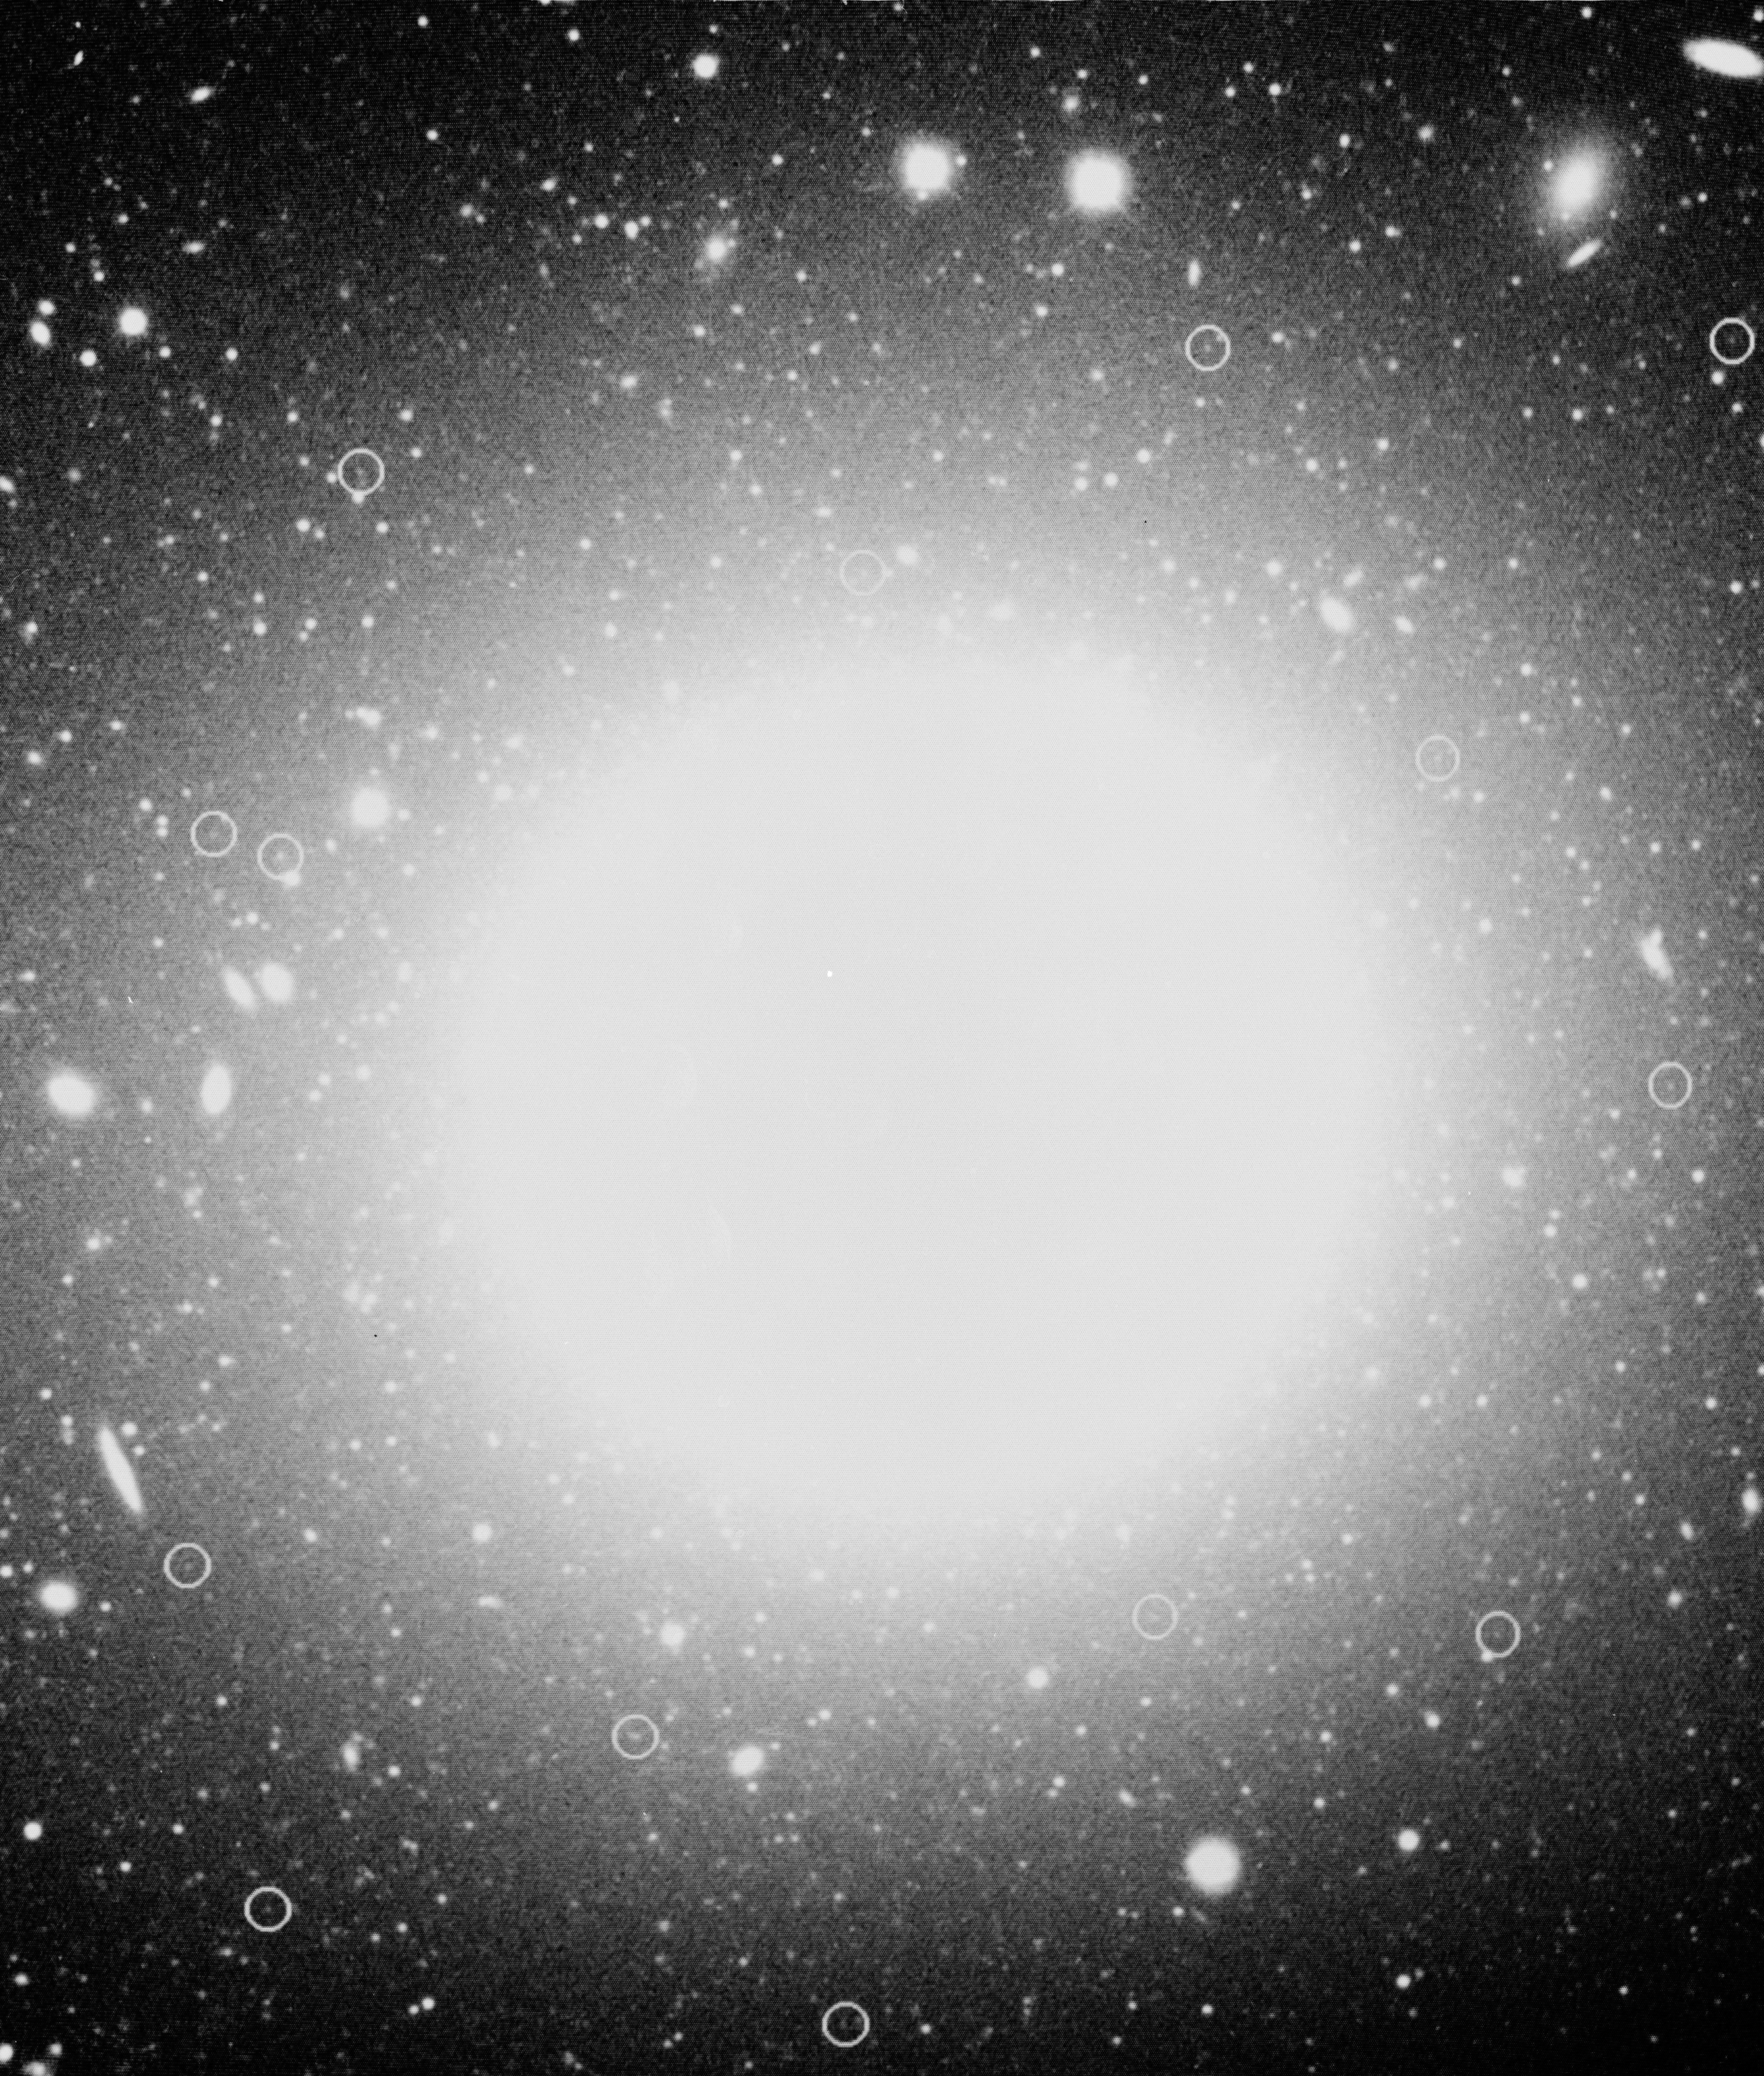

Planetary nebulae in NGC 1399

This photo shows some of the very faint planetary nebulae in the giant elliptical galaxy NGC 1399, recently observed by an international team of astronomers with the ESO 3.5-metre New Technology Telescope (NTT). Their magnitudes are around 27 and they are indicated with circles. The central part of the galaxy is "overexposed'' on this picture, in order to better bring out point-like images of the planetary nebulae.

The observers were Magda Arnaboldi and Ken Freeman from the Mount Stromlo Observatory in Australia. They obtained the spectra and measured the velocities of 37 planetary nebulae in this galaxy that is located at the centre of the southern Fornax cluster of galaxies, at a distance of about 50 million light-years. The total mass of the galaxy can be inferred from the measured motions and was found to be about ten times larger than the combined mass of the stars and nebulae seen in this galaxy. This indicates the presence of a very substantial amount of dark, "invisible'' matter in NGC 1399.

The ESO Multi-Mode Instrument (EMMI) was used in RILD mode with MOS masks, the No. 5 grism and the Loral FA 2048 CCD, giving a dispersion of 1.7 per pixel. The 500.7 nm spectral line of [O III] was isolated with an interference filter with central wavelength 505 nm and of intermediate width (FWHM = 50 nm) in front of the grism. This reduced the wavelength range of each spectrum and increased the number of slitlets in each MOS mask. The total integration time for each field was 5 hours, split into shorter exposures. The achieved accuracy of the measured radial velocities is about 70 km/s, which is much smaller than the velocity dispersion of the galaxy.

This CCD picture was obtained by Robin Ciardullo (Pennsylvania State University, U.S.A.) through a narrow-band [O III] filter with the 4-metre reflector at the Cerro-Tololo Interamerican Observatory in Chile, and kindly made available to the Australian observers for identification purposes during the above mentioned observations at the ESO NTT. The scale is 1 arcmin = 3.4 cm; the field measures 6.8 x 7.9 arcmin. North is up and East is to the right.

Credit: ESO